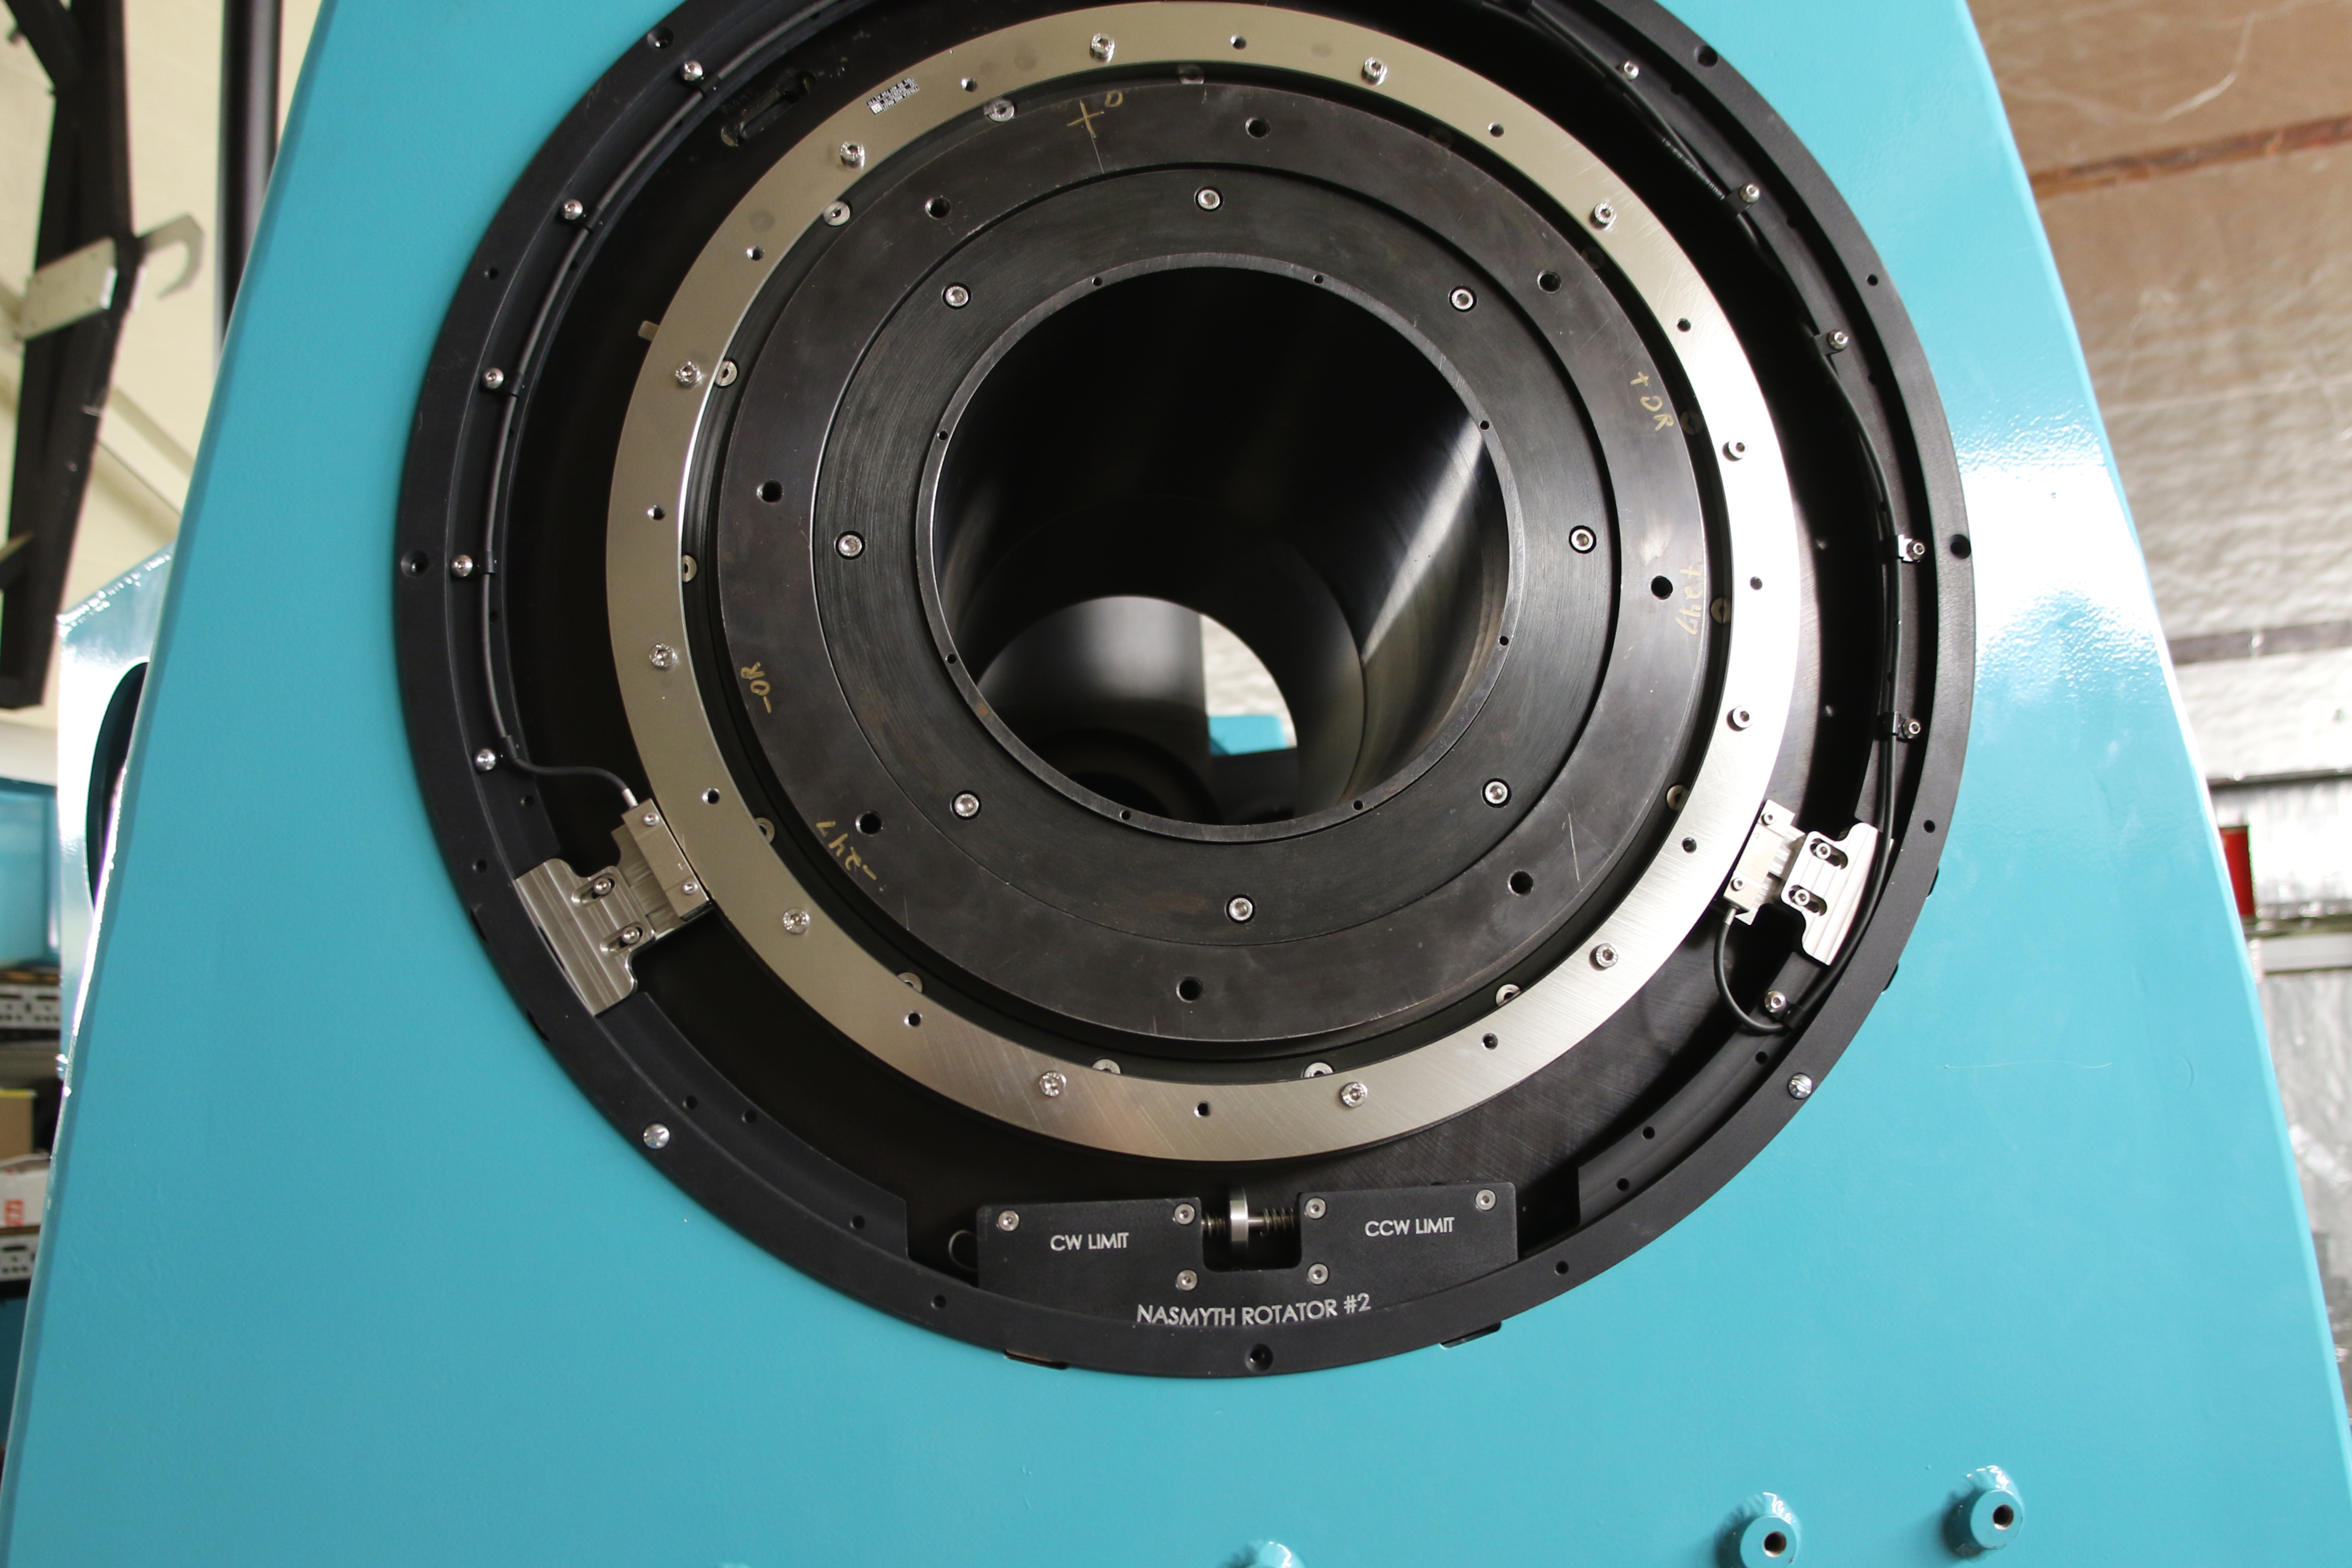

rubin-auxiliary-telescopes-position-encoder

LSST's Auxiliary Telescope Position Encoder will record the exact position of the telescope at any given time.- Learn more at https://project.lsst.org/lssts-auxiliary-telescope

Credit: Rubin Observatory/NSF/AURA